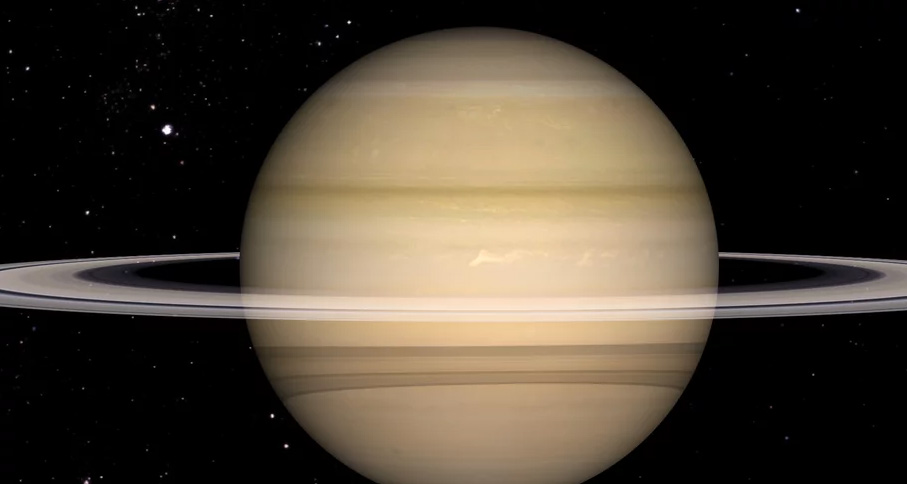

Animation of Saturn’s Zonal Winds

Zoom in on Saturn without it's rings to observe the wind driven clouds. Find out more here: https://public.nrao.edu/explore/milky-way-explorer/.

Credit: Alexandra Angelich (NRAO/AUI/NSF); NASA/Björn Jónsson. Music: Mark Mercury.